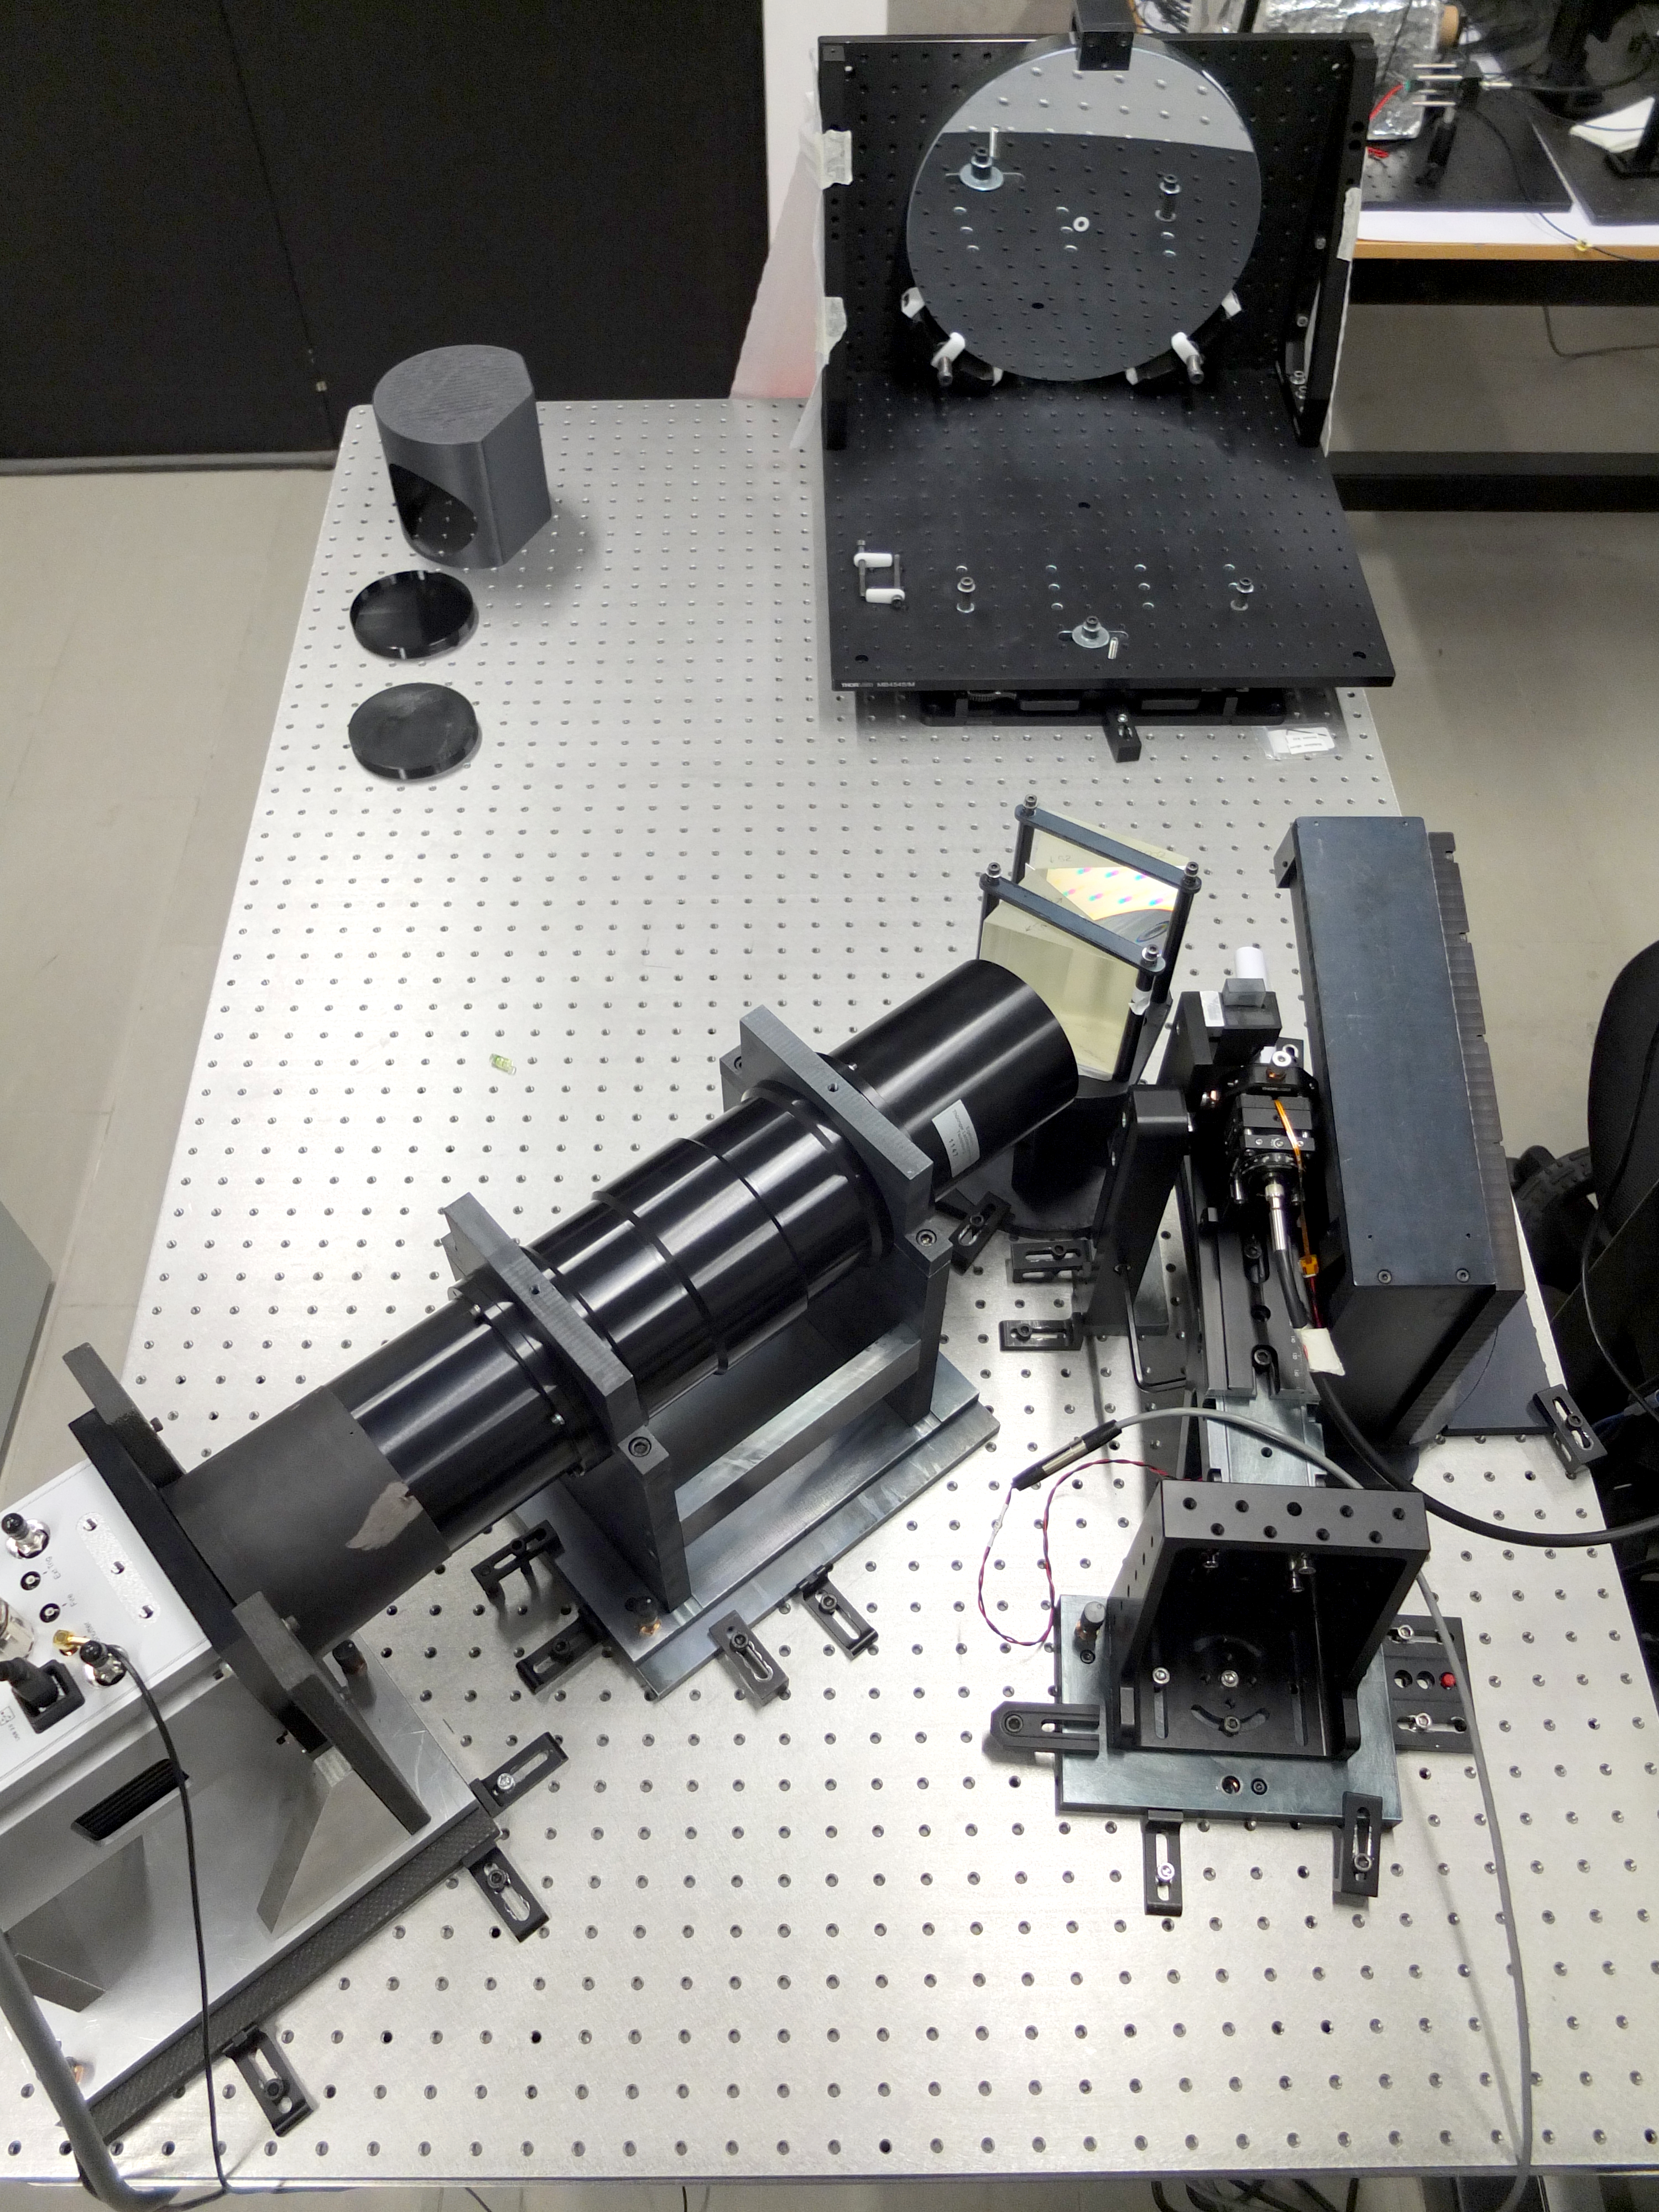

The PLATO Spec instrument

This photograph shows the various components of the PLATO Spec instrument on ESO 1.52-m telescope. The 50-year-old telescope was refurbished in 2022 and, with this new instrument, it’s now ready to make new cutting-edge astronomical discoveries.

Credit: L. Vanzi